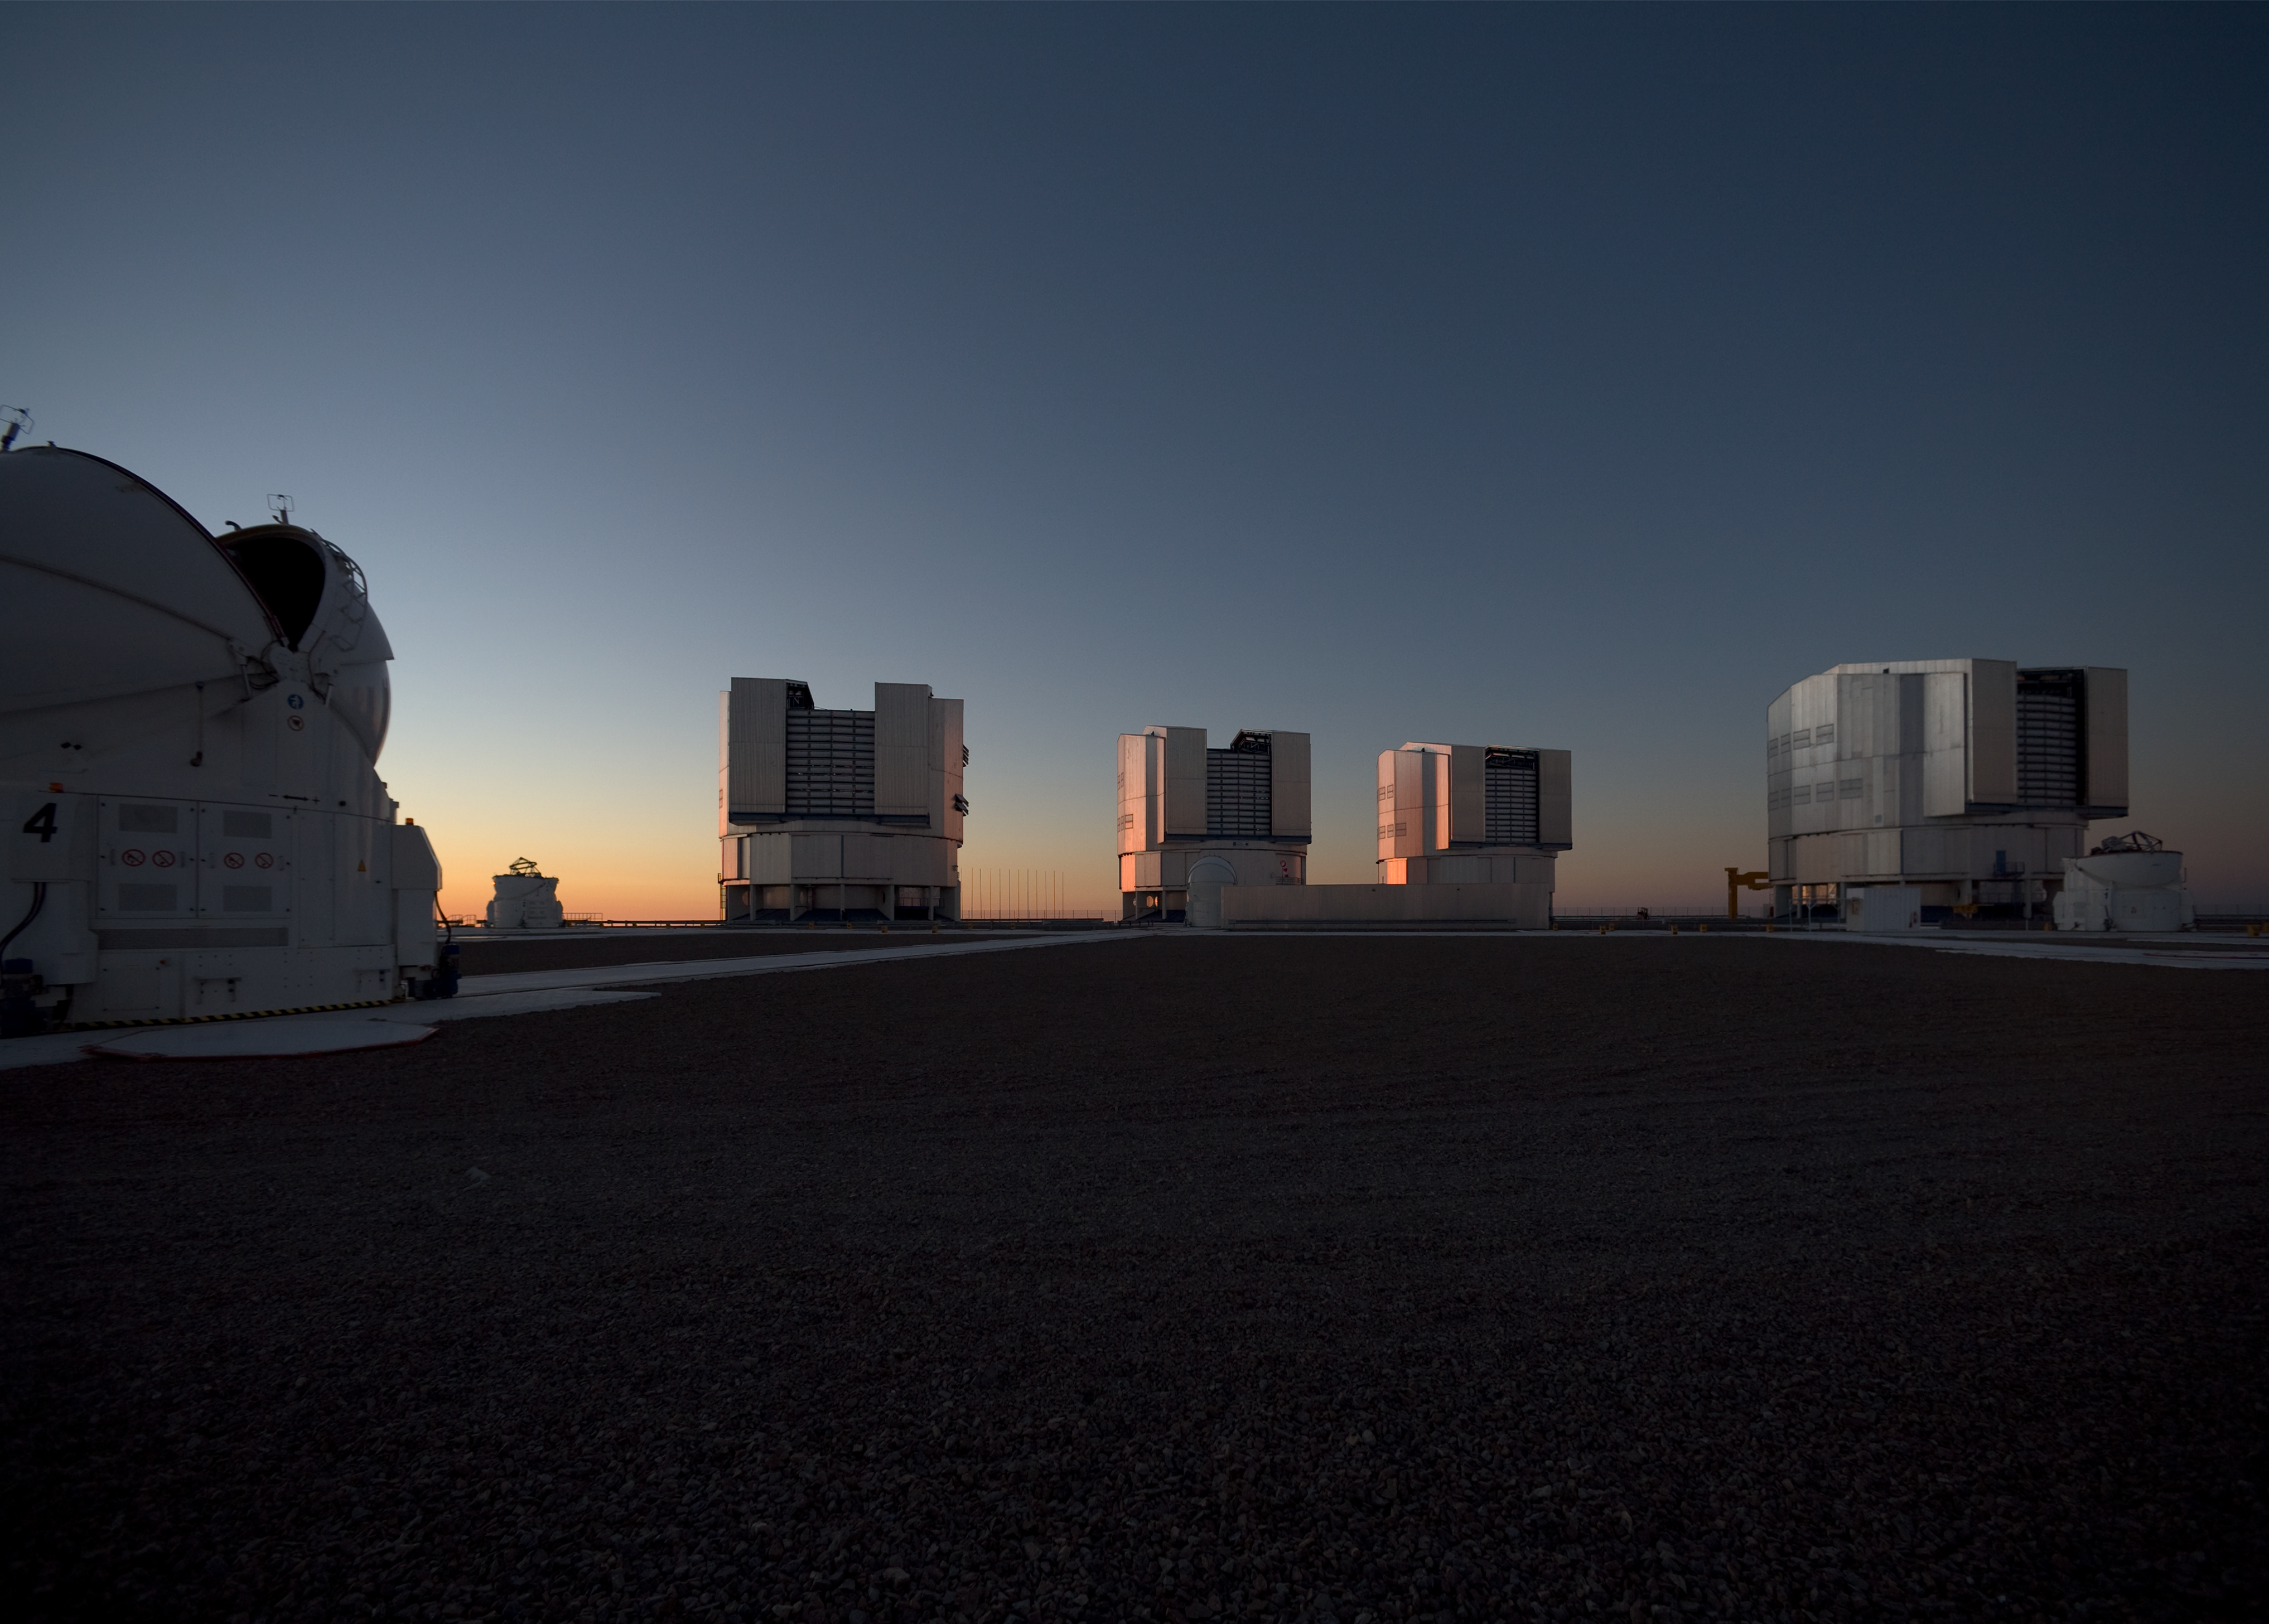

VLT

The four unit telescopes of the Very Large Telescope at Paranal Observatory in Chile. This image was obtained in March 2009.

Credit: ESO